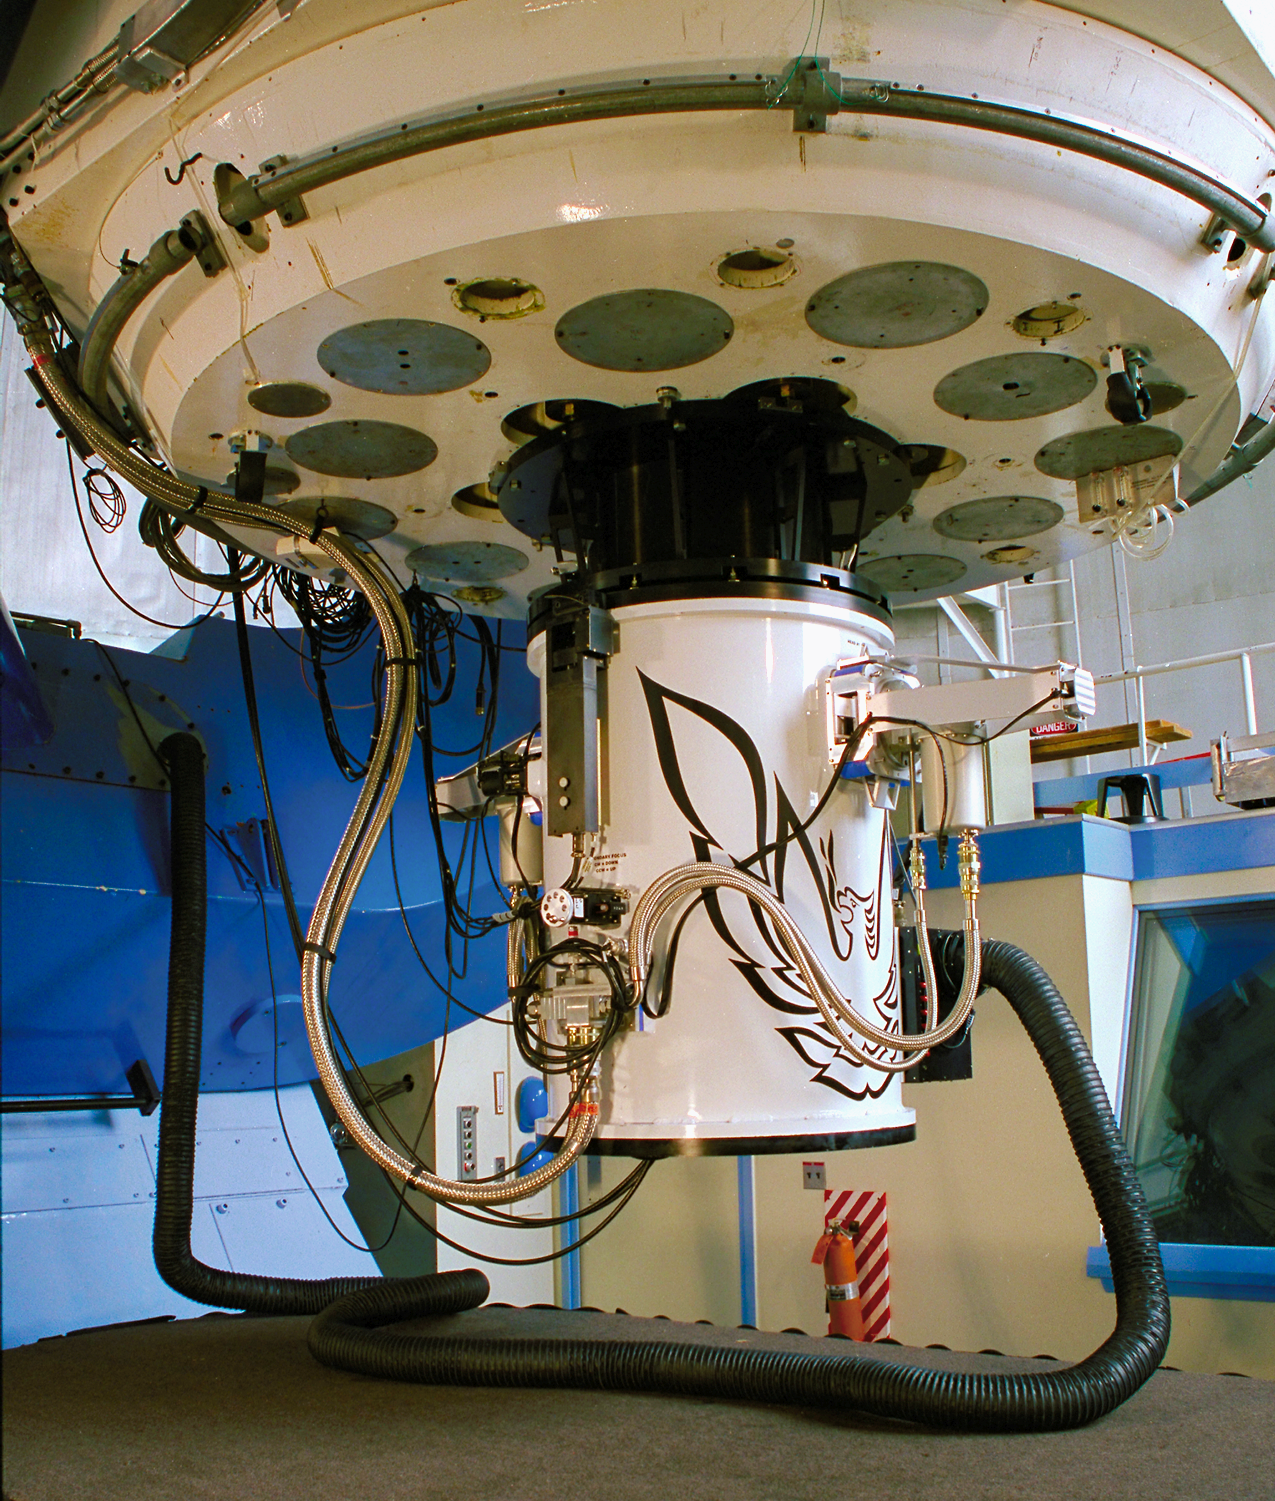

Phoenix on the 2.1m

The Phoenix infrared spectrograph, mounted on the KPNO 2.1-meter telescope.

Credit: NOIRLab/NSF/AURA